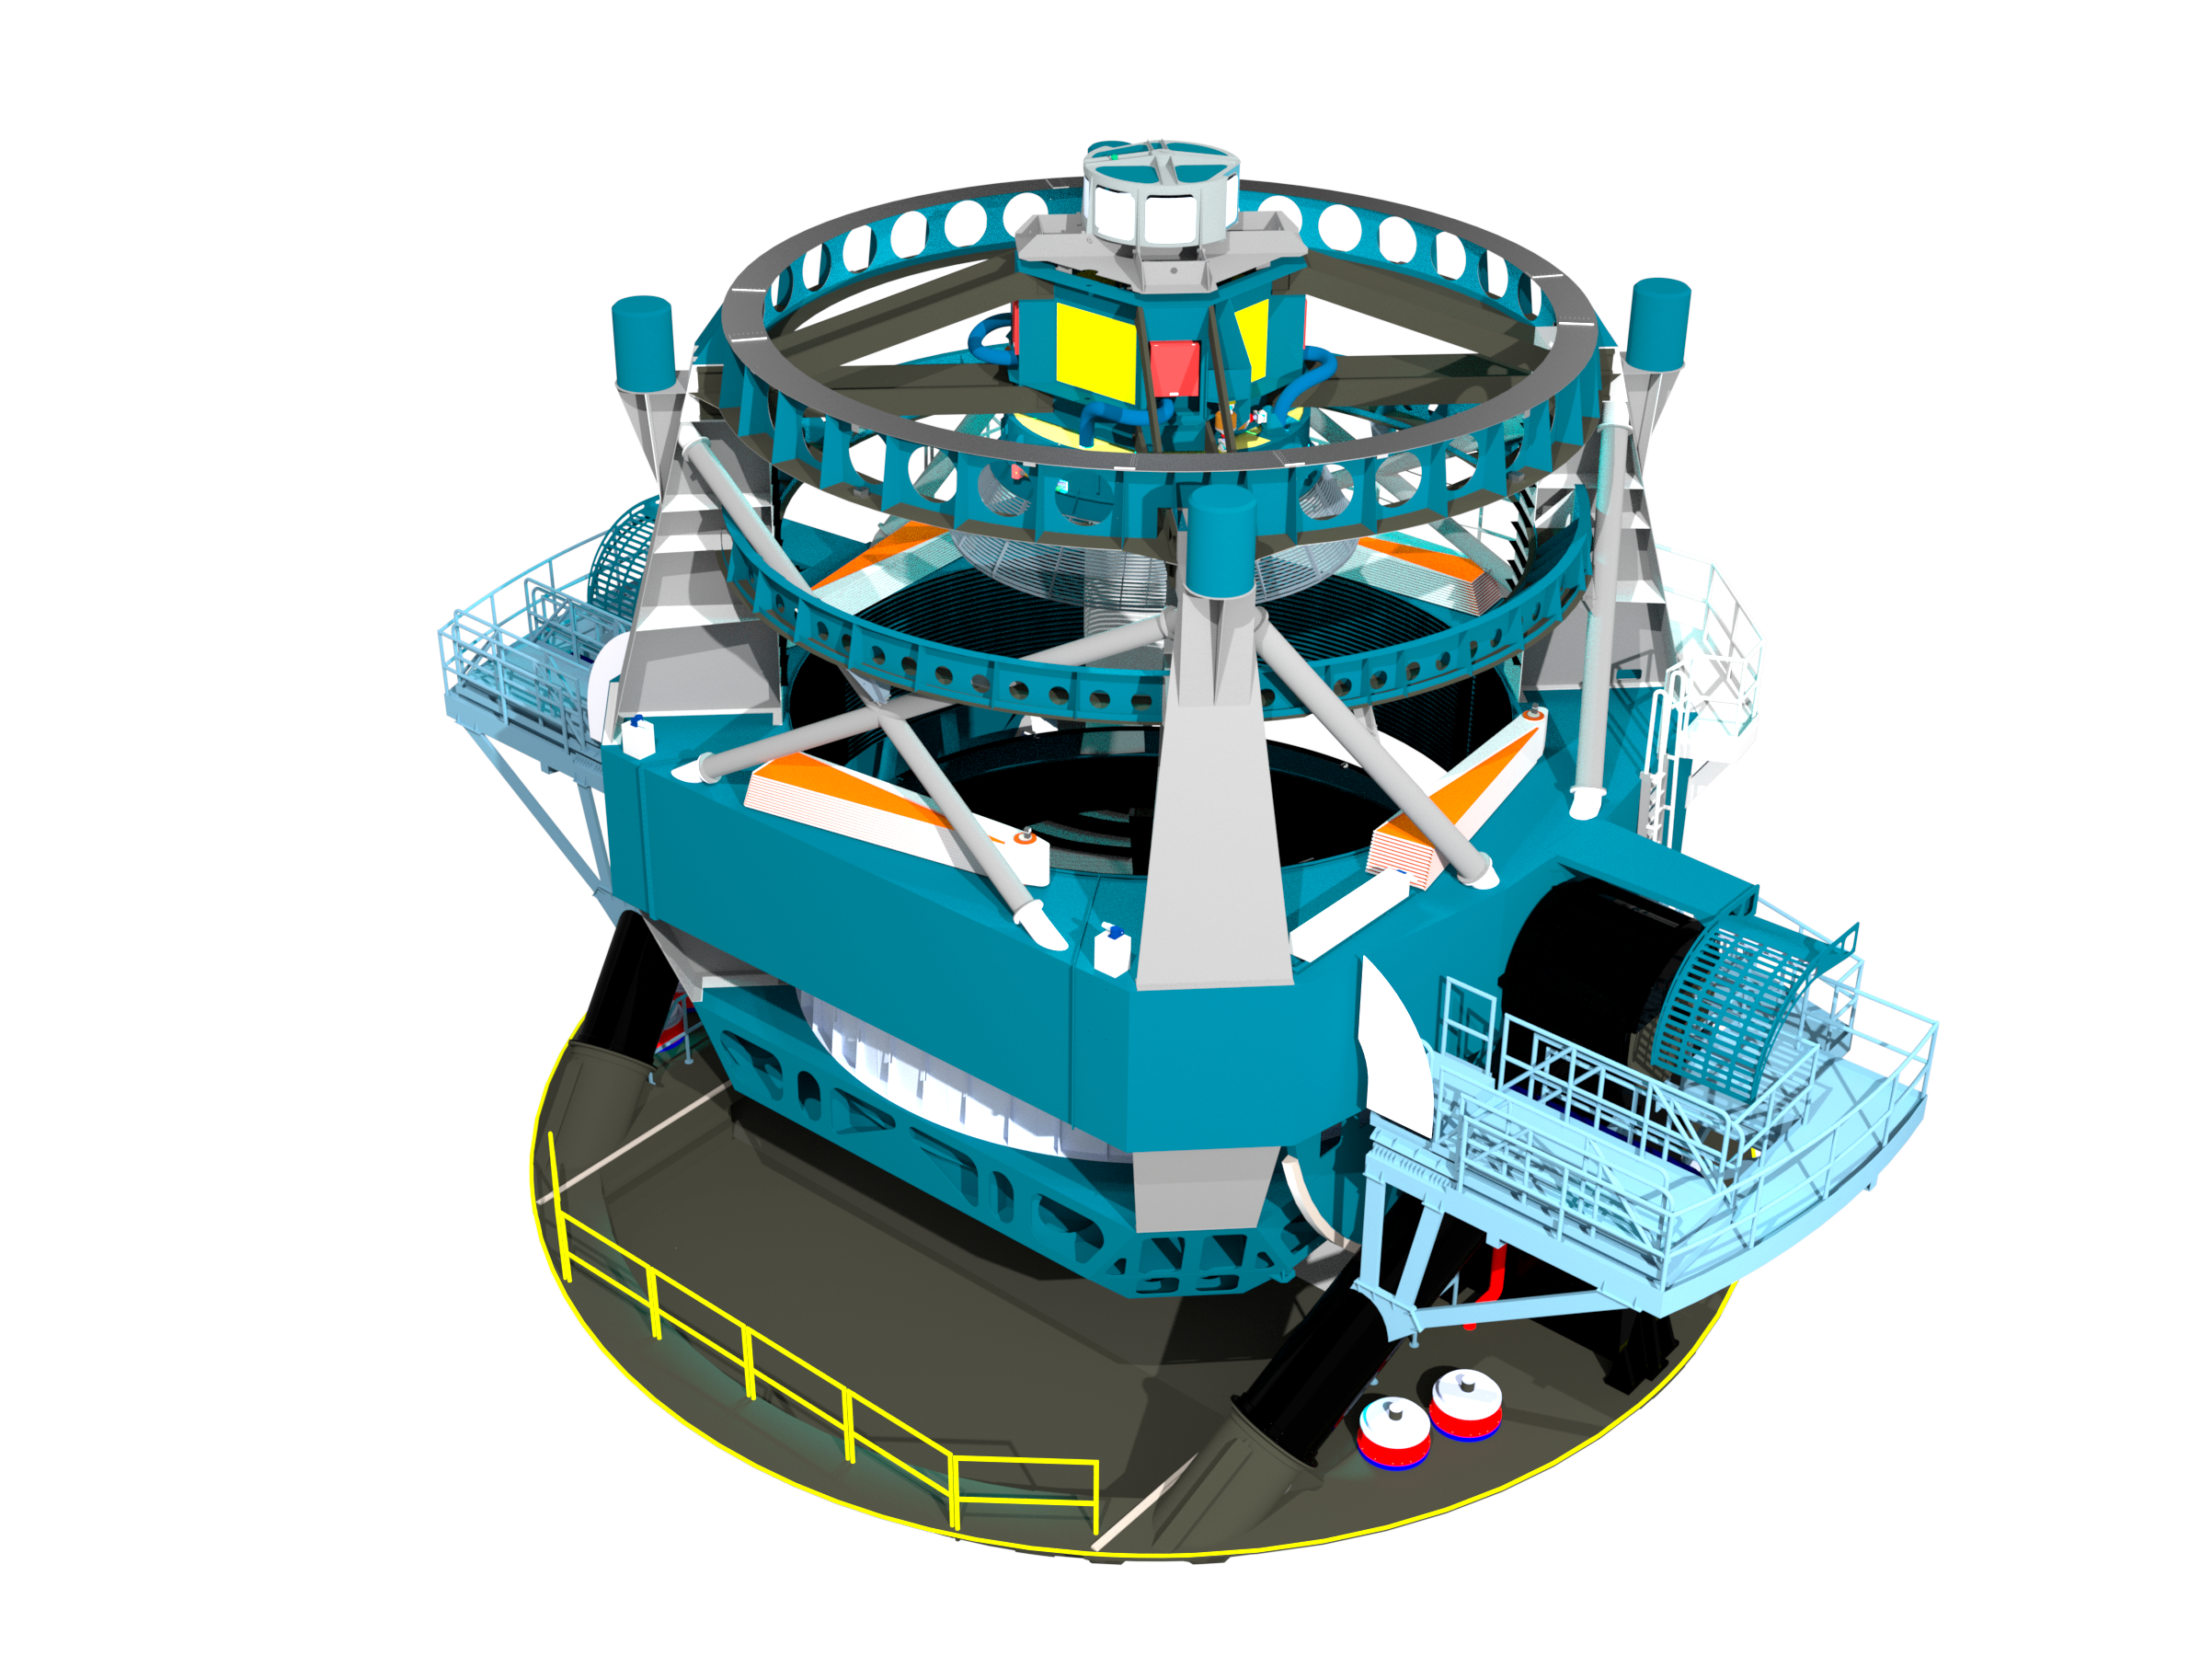

Telescope Design 2013

A three dimensional rendering of the baseline design for the LSST with the telescope pointed towards zenith.

Credit: Rubin Observatory/NSF/AURA